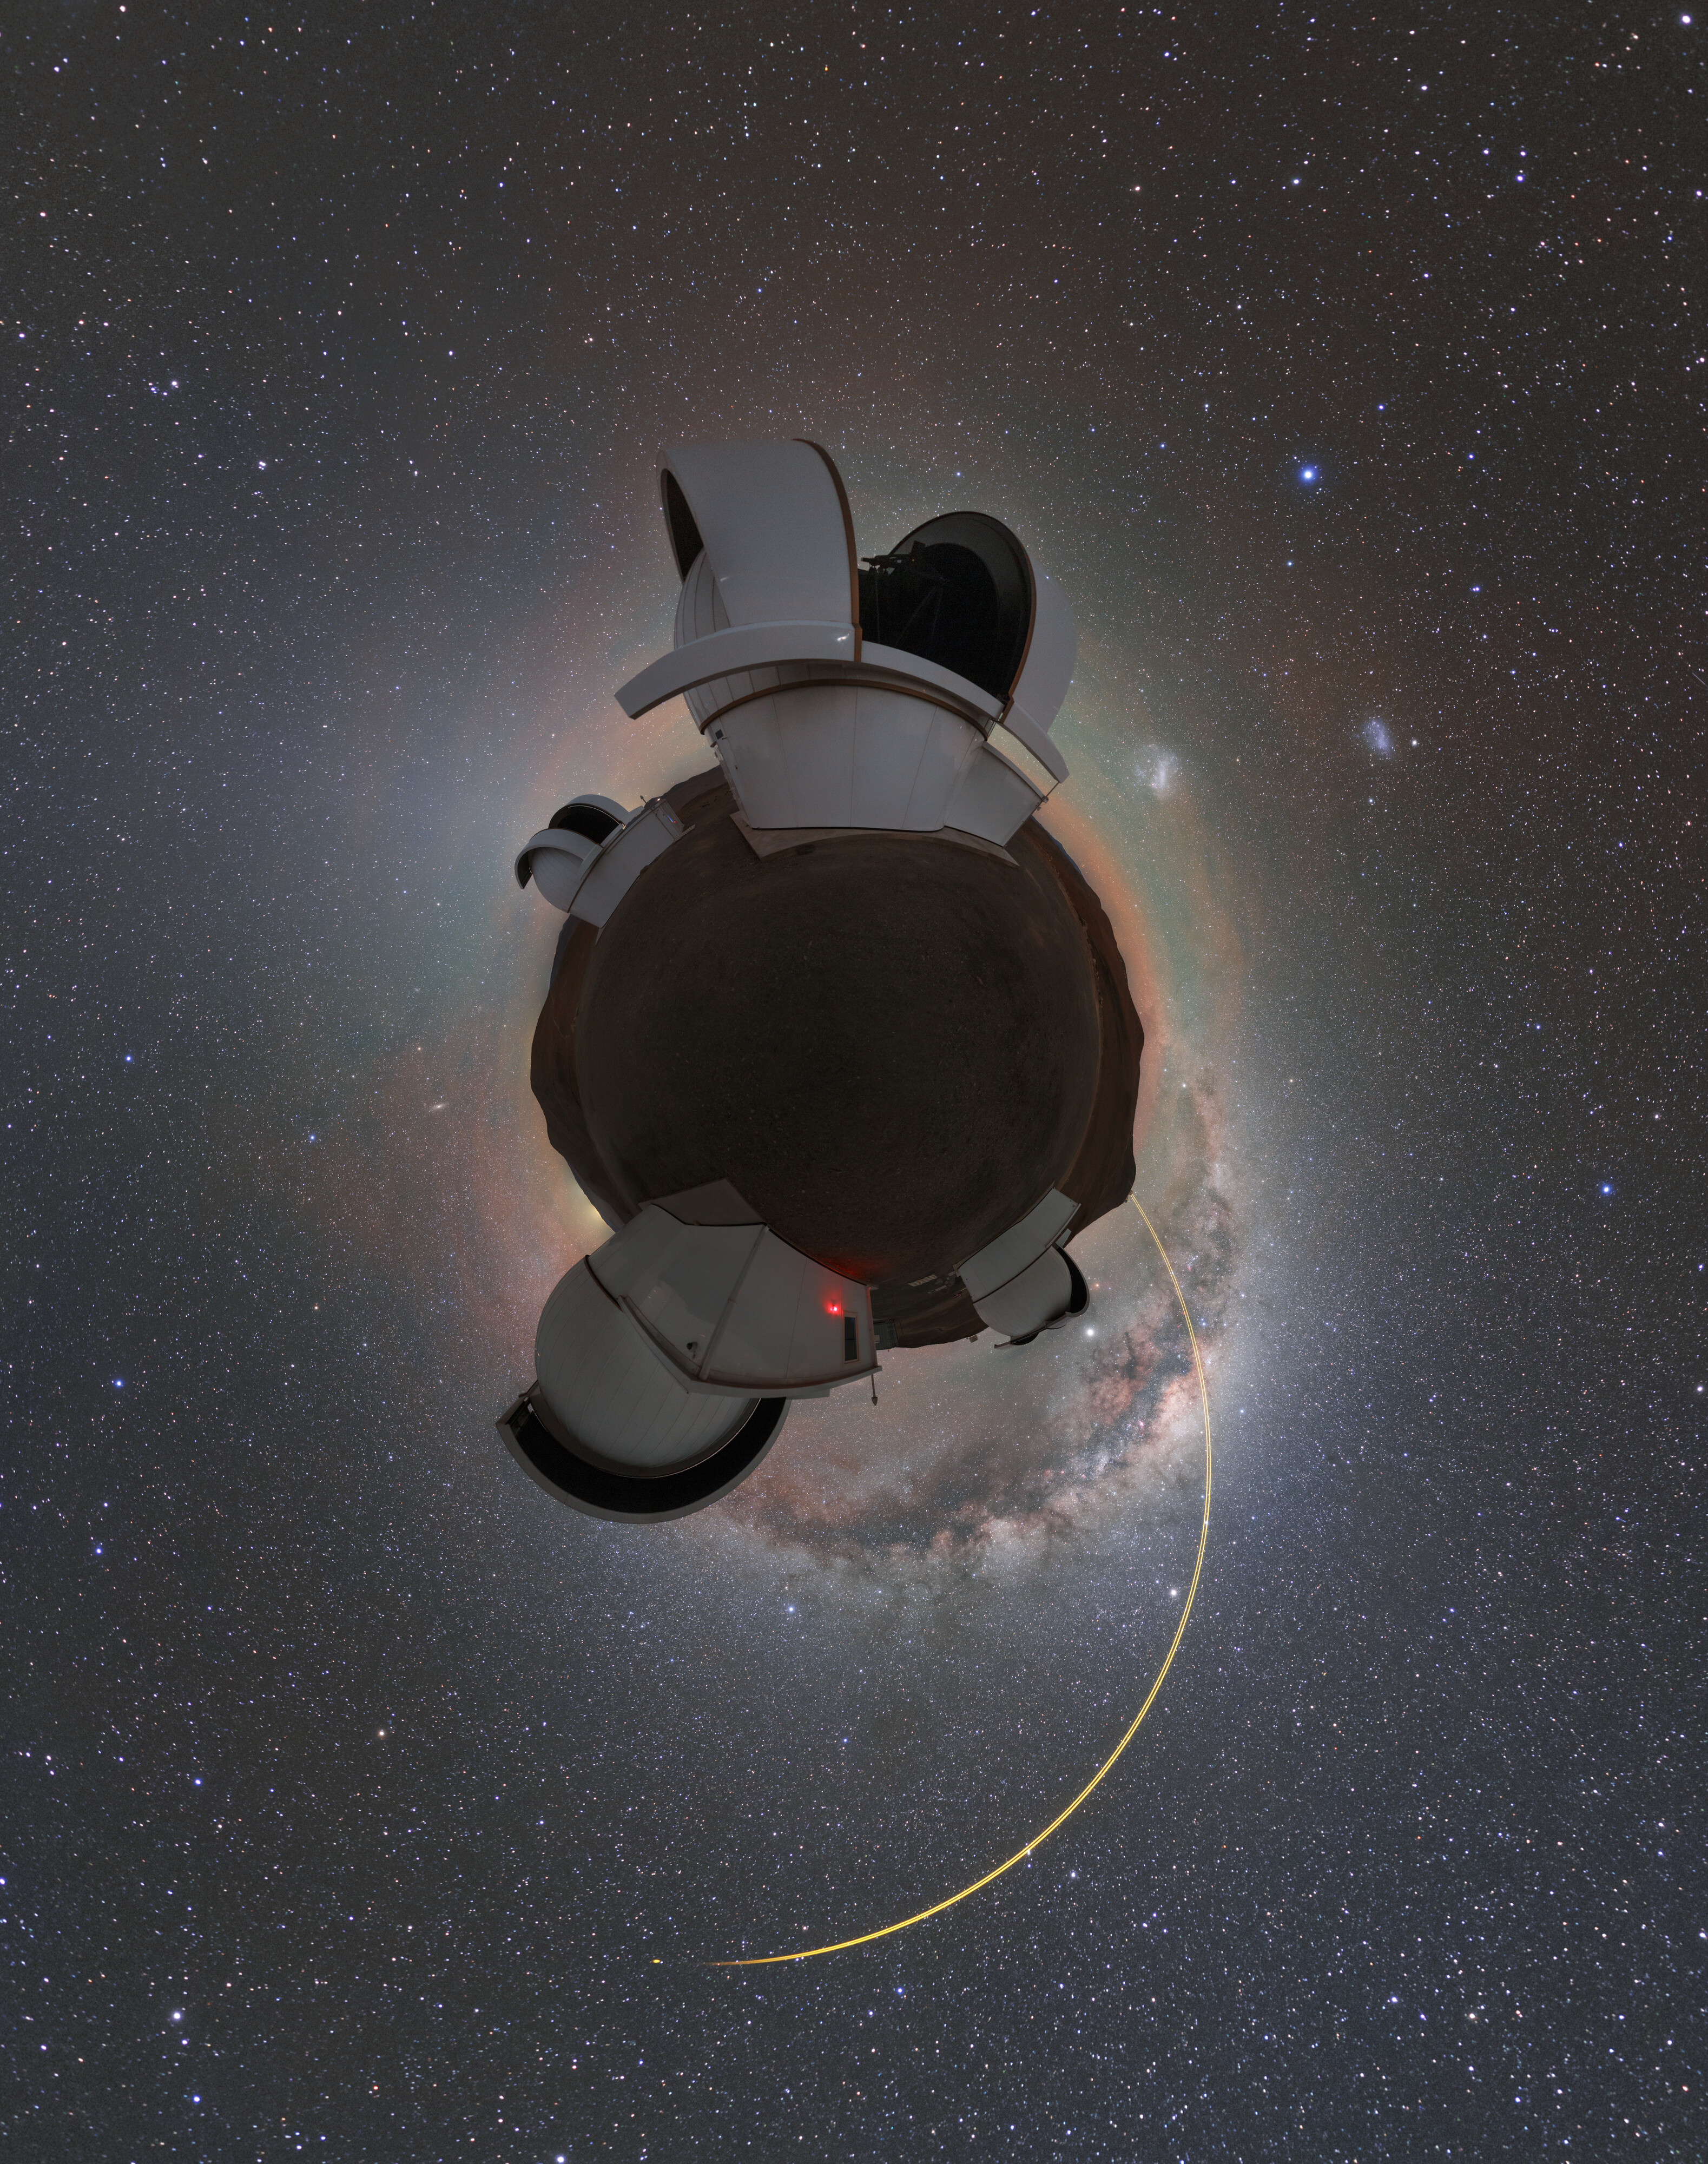

Planet SPECULOOS

The Search for habitable Planets EClipsing ULtra-cOOl Stars (SPECULOOS) telescopes sited at ESO’s Paranal Observatory in Chile’s Atacama Desert are usually the ones looking for new worlds, but this picture actually captures the observing site looking like a planet itself. This is constructed using a photography technique called stereographic projection, whereby a spherical image — like a 360º panorama — is projected onto a plane.

The mission of SPECULOOS is to detect terrestrial planets as they pass between us and their parent small, cool star in the solar neighbourhood, leading to a tiny, regular dimming in the star’s brightness. Exoplanets discovered by this so-called transit method can be studied in great detail, including making precise measurements of their mass and radius, and analysing their possible atmospheres and potential for life.

SPECULOOS, whose name is inspired by the sweet treat famous in Belgium, The Netherlands and Germany, comprises four telescopes, each with a one-metre primary mirror and cameras that are highly sensitive in the near-infrared.

In the background of “Planet SPECULOOS”, the lasers of ESO’s Very Large Telescope are being used to create artificial stars high up in the atmosphere to measure and correct turbulence. If you look carefully you can actually see these stars as a yellow dot where the laser beams end!

Credit: ESO/P. Horálek